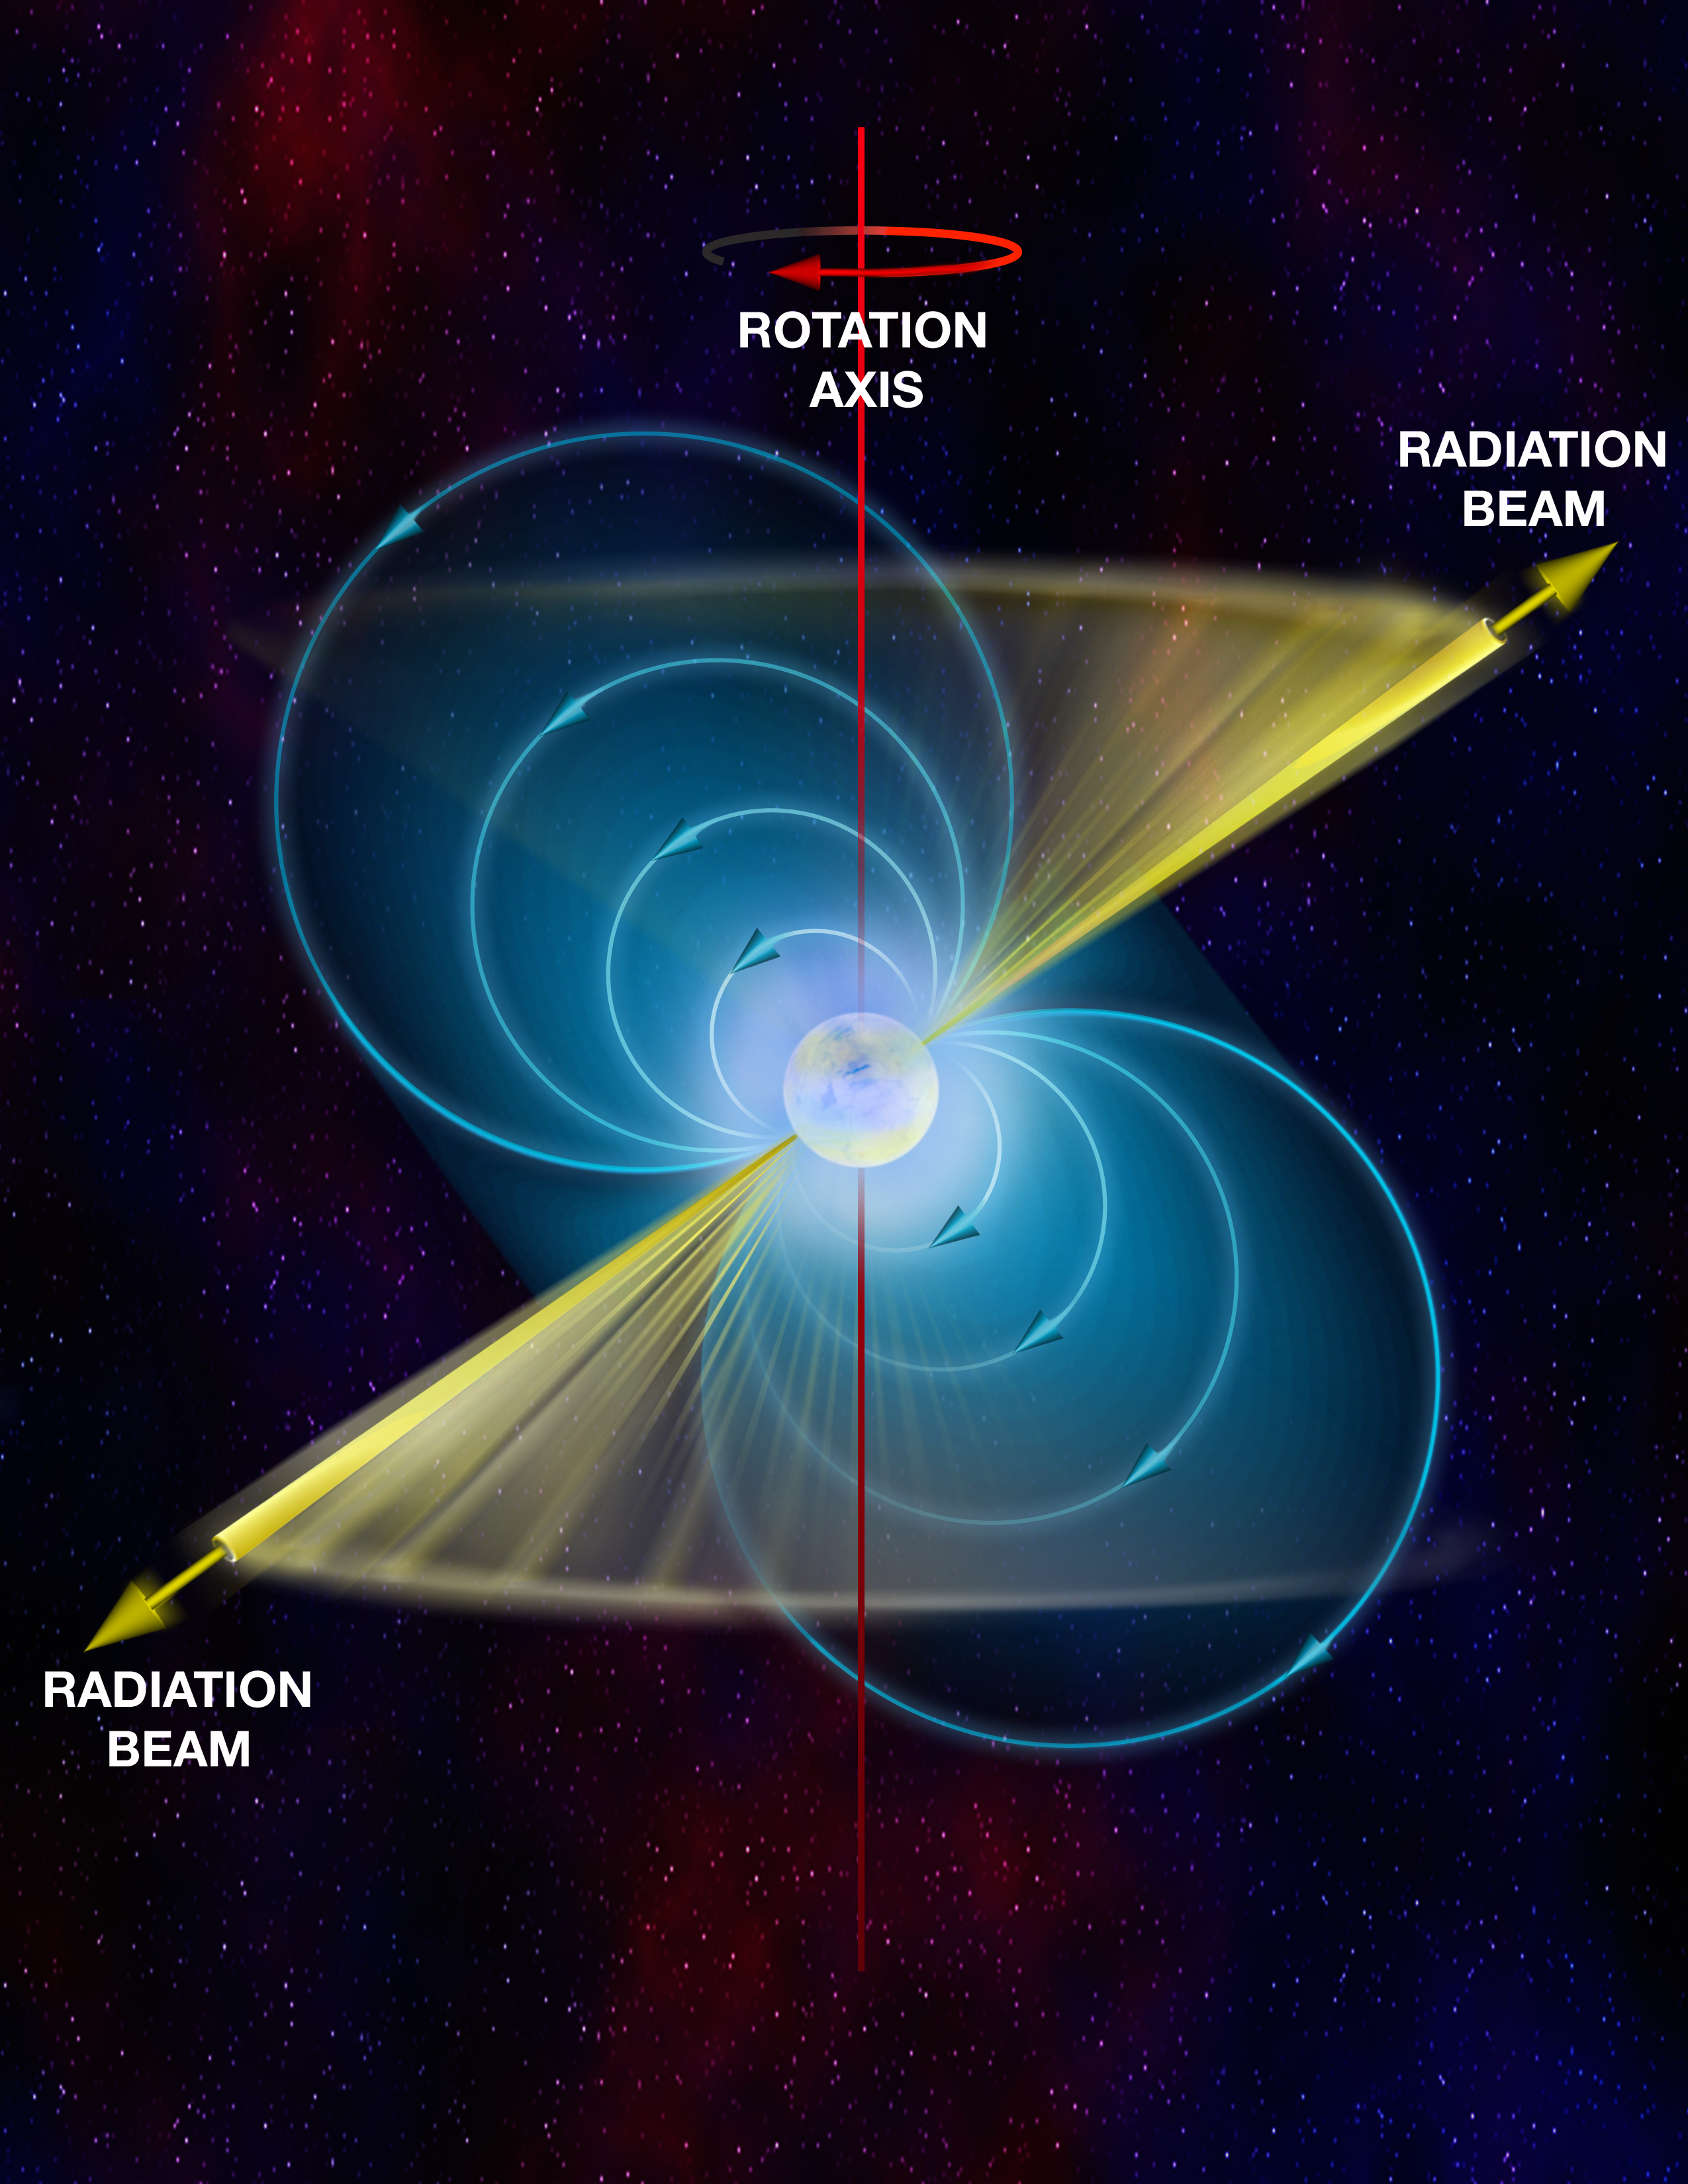

Parts of a Pulsar

In this artist's interpretation, the basics of a pulsar are color-coded. In white is the neutron star. Its powerful magnetic field is shown in blue. The north and south poles of that magnetic field, and the directions from which the pulsar's beams shoot, are in yellow. And in red is the axis of rotation of the star. That axis is offset from the beam, which is why when the star spins, the beam sweeps past us.

Credit: B. Saxton, NRAO/AUI/NSF